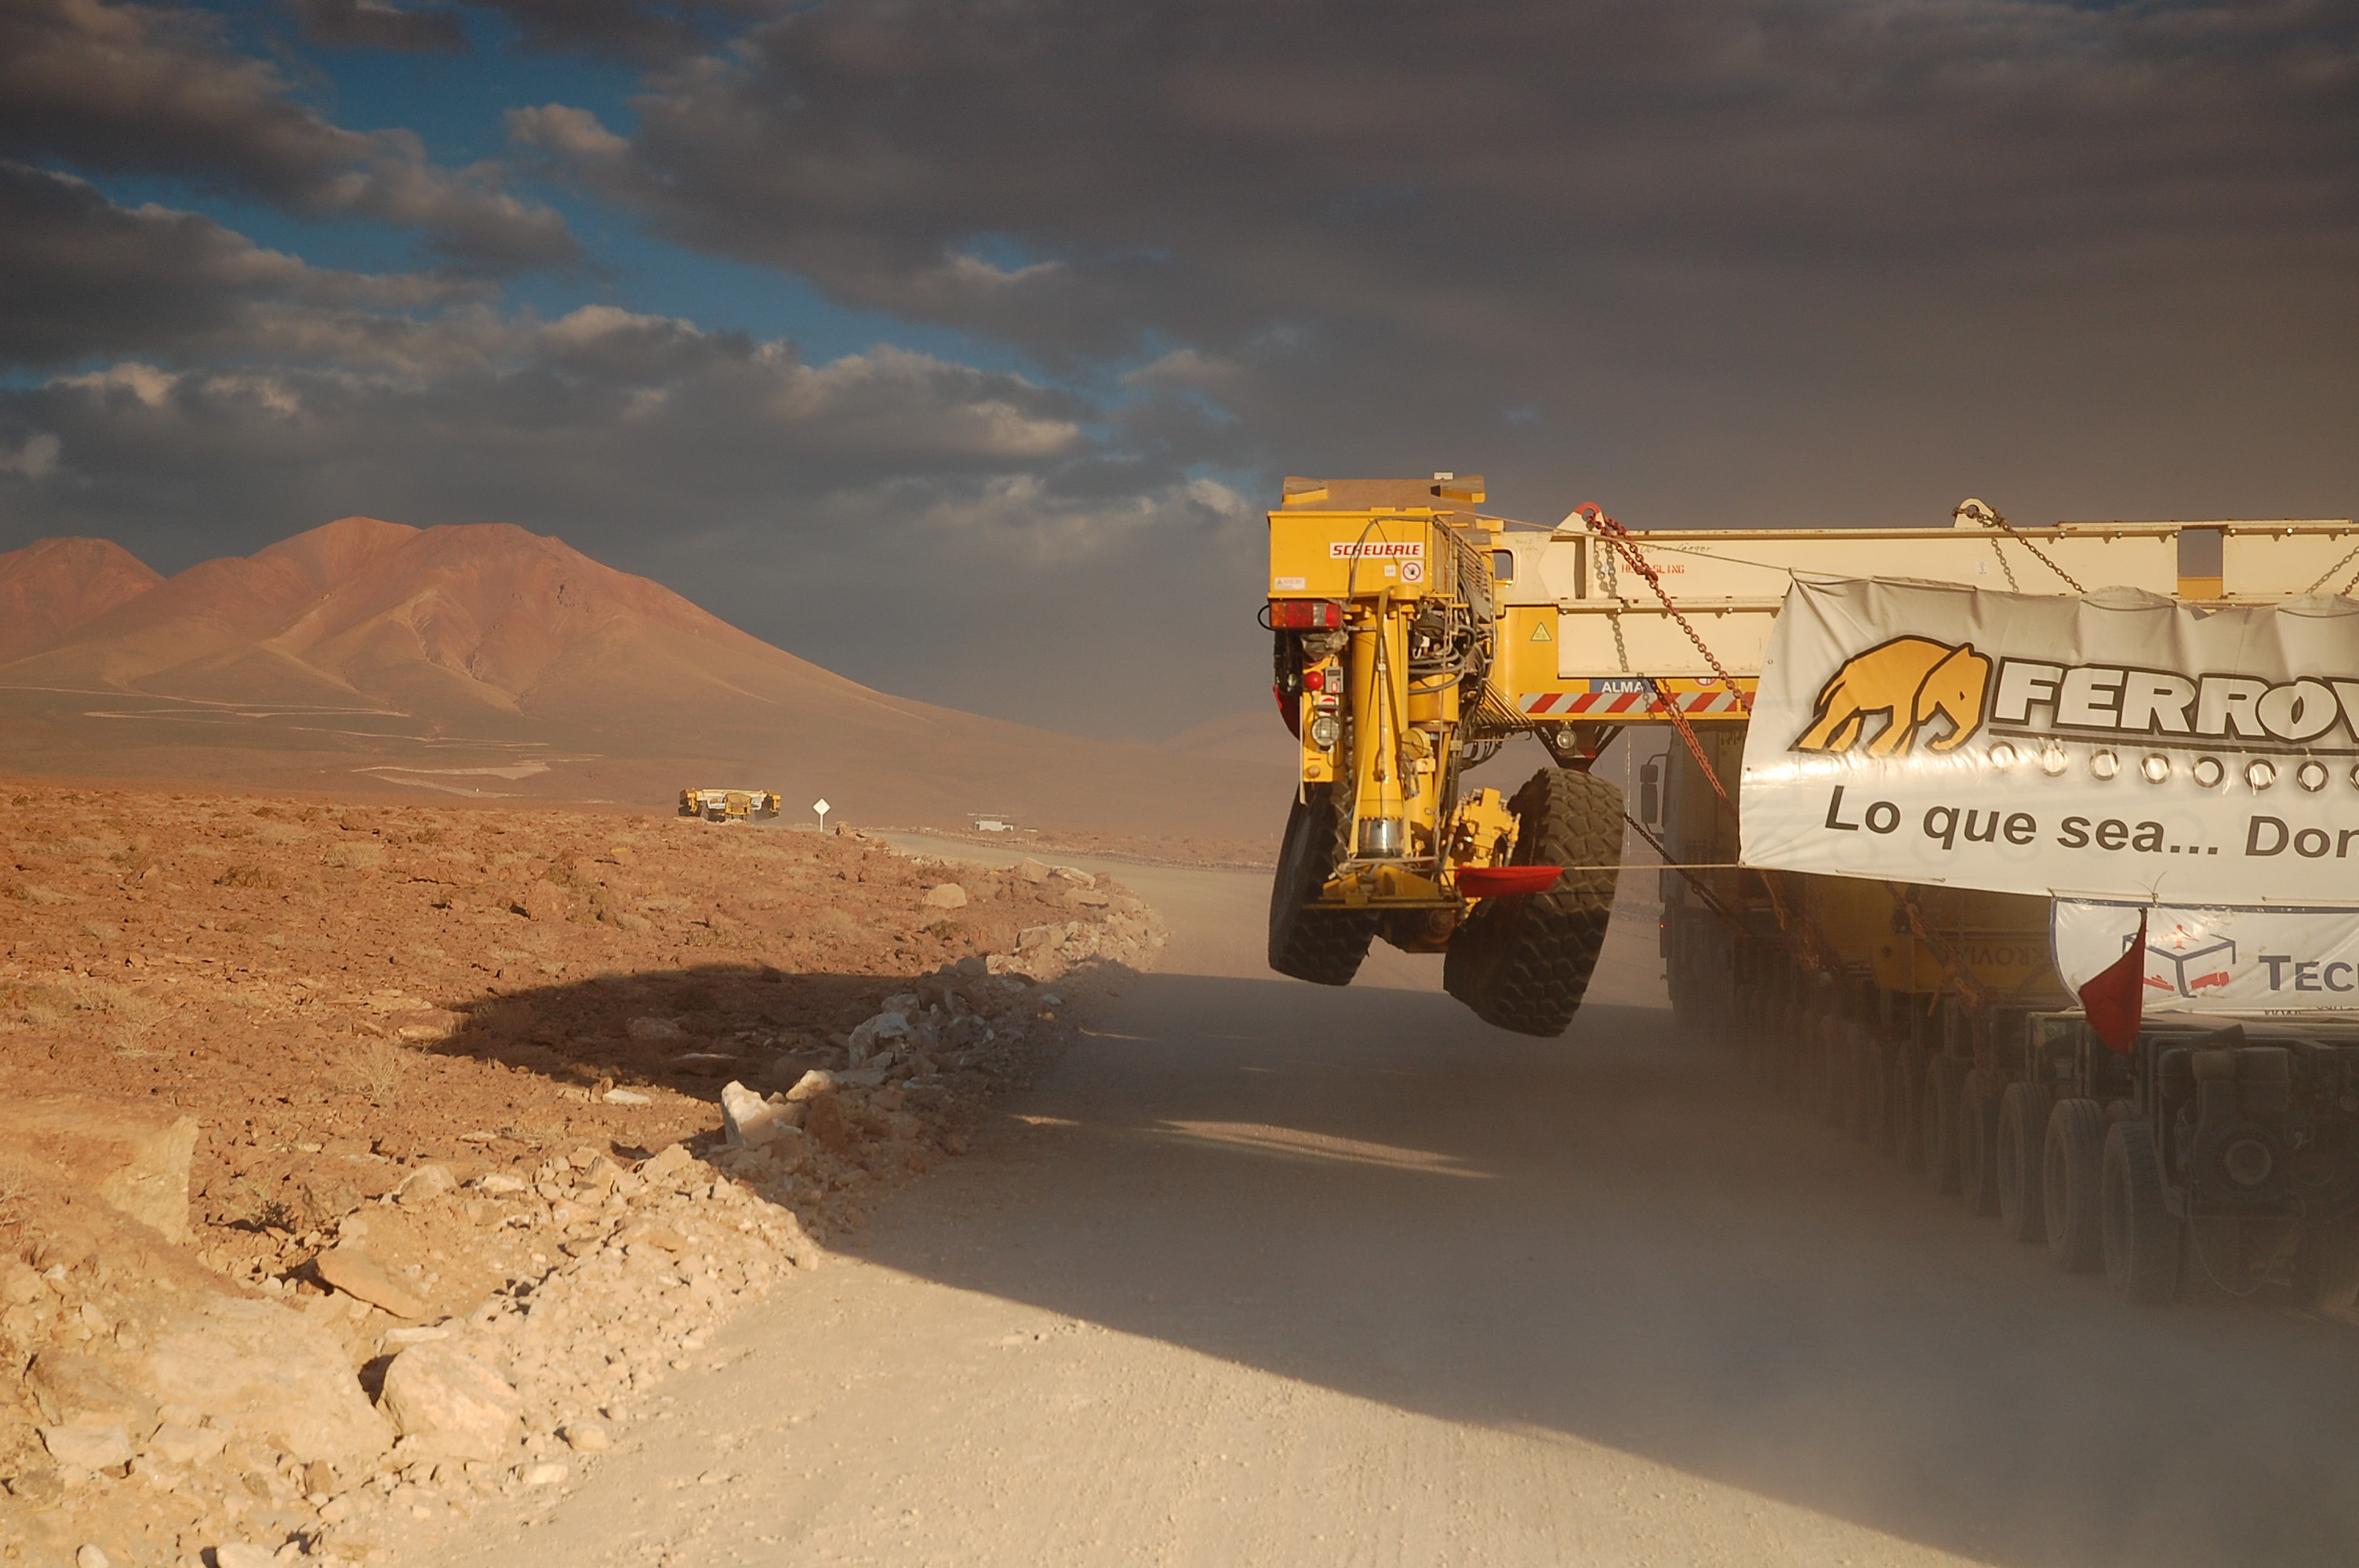

ALMA antenna transporters, Otto and Lore being shipped

On December 3 and 4 - 2007, the two ALMA antenna transporters, Otto and Lore, were being loaded onto a barge on the Neckar at Heilbronn harbour (Germany) to start their long journey to Chile. From there, they will travel to Antwerpen (Belgium) and then put onto a ship towards the port of Mejillones, in the north of Chile, to finally reach the ALMA base, close to San Pedro de Atacama. The ALMA antenna transporters are each 20 meter long, 10 meter wide and 6 meter high, and weigh 130 tonnes. They will be able to transport a 115-tonne antenna and set it down on a concrete pad within millimeters of a prescribed position. Image taken in December 2007.

Credit: ALMA (ESO/NAOJ/NRAO)